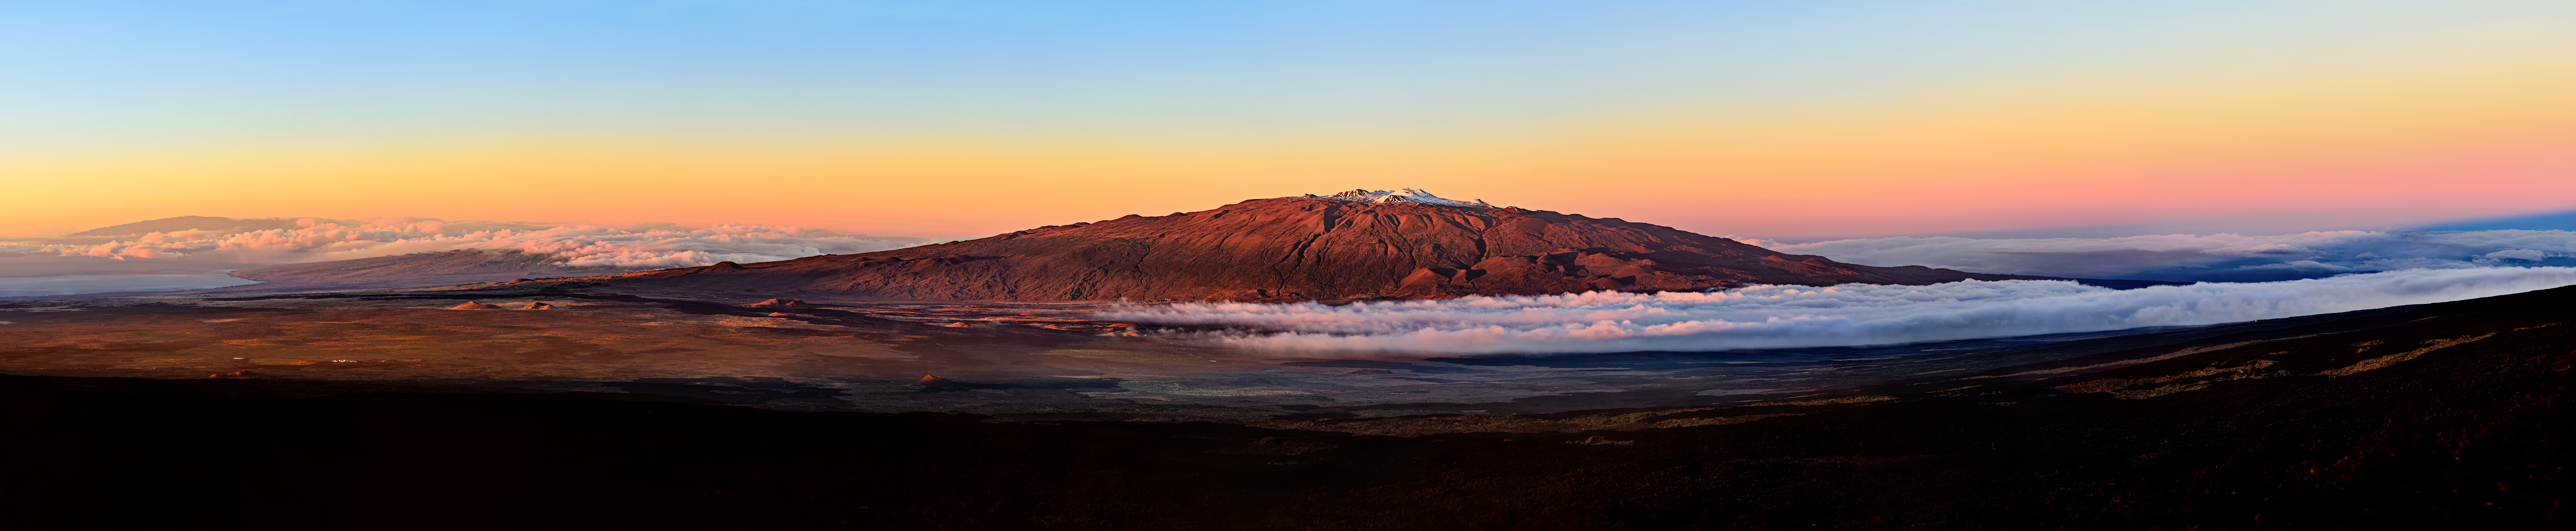

High, Dry and Covered in Snow

Maunakea, one of the volcanoes constituting the island of Hawai‘i, is an inactive shield volcano and one of the tallest mountains on Earth at an elevation of 4205 meters (13,786 feet). It’s home to Gemini North, one half of the International Gemini Observatory, operated by NSF NOIRLab. The summit of Maunakea makes for a fantastic astronomical observing location thanks to its high altitude, low humidity, and position far from and above most city lights. It’s also located above the tropical cloud cover that can obscure the view of the night sky around much of the rest of the island.

The barren slopes of the volcano are clearly visible and if you zoom in you can see several telescopes, including Gemini North, on the snowy summit.

Credit: International Gemini Observatory/NOIRLab/NSF/AURA/J. Chu